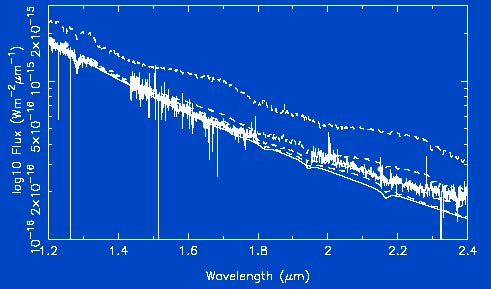

GNIRS spectrum of WD0137-349

The GNIRS spectrum of WD0137-349 from 1.2 - 2.4 microns compared to a synthetic white dwarf spectrum from a pure-H model atmosphere normalized using the observed V band magnitude (solid line). Also shown are the synthetic white dwarf spectrum combined with spectra of known brown dwarfs scaled to the appropriate distance as follows (dashed lines, top-to-bottom): L0, L6, L8 and T5. Note the telluric water bands between 1.35 - 1.42 microns and 1.8 - 1.95 microns have been omitted.

Credit: International Gemini Observatory/NOIRLab/NSF/AURA